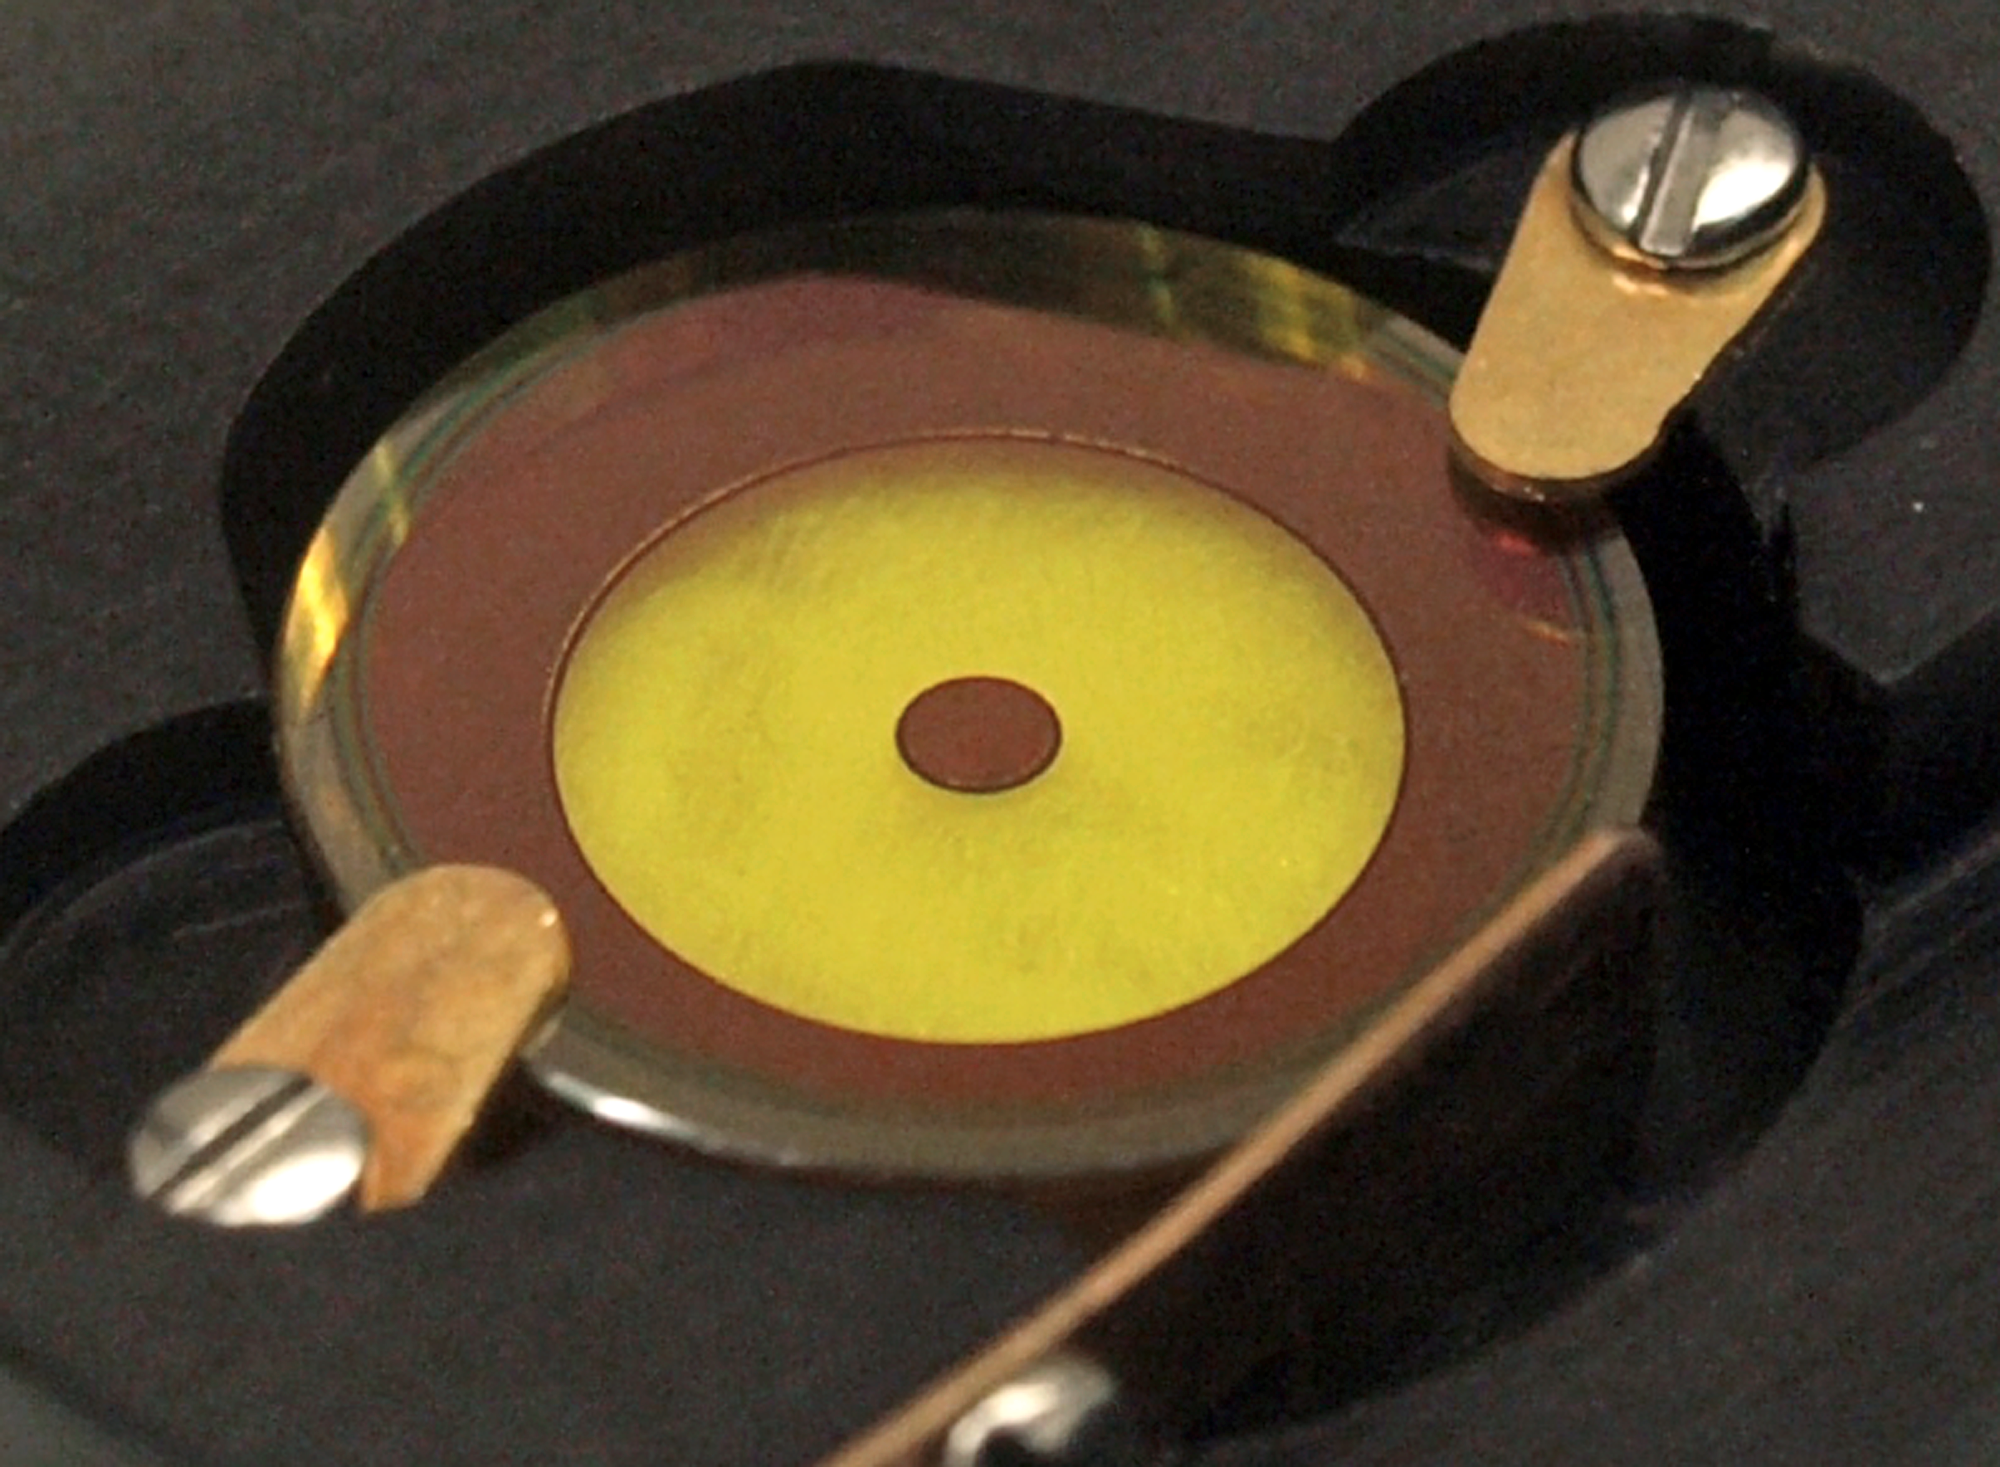

The APP optics

Photograph of the Apodising Phase Plate (APP) optics just before the unit was put into the NACO instrument. The APP appears bright yellow in the centre of this image, but is very transparent in the infrared. Precise variations in its thickness create phase variations that transform the waves of light in the required way, somewhat like the way waves on the ocean surface can bend sunlight to form caustic patterns on the sandy bottom.

Credit: Rainer Lenzen (MPIA)/ESO